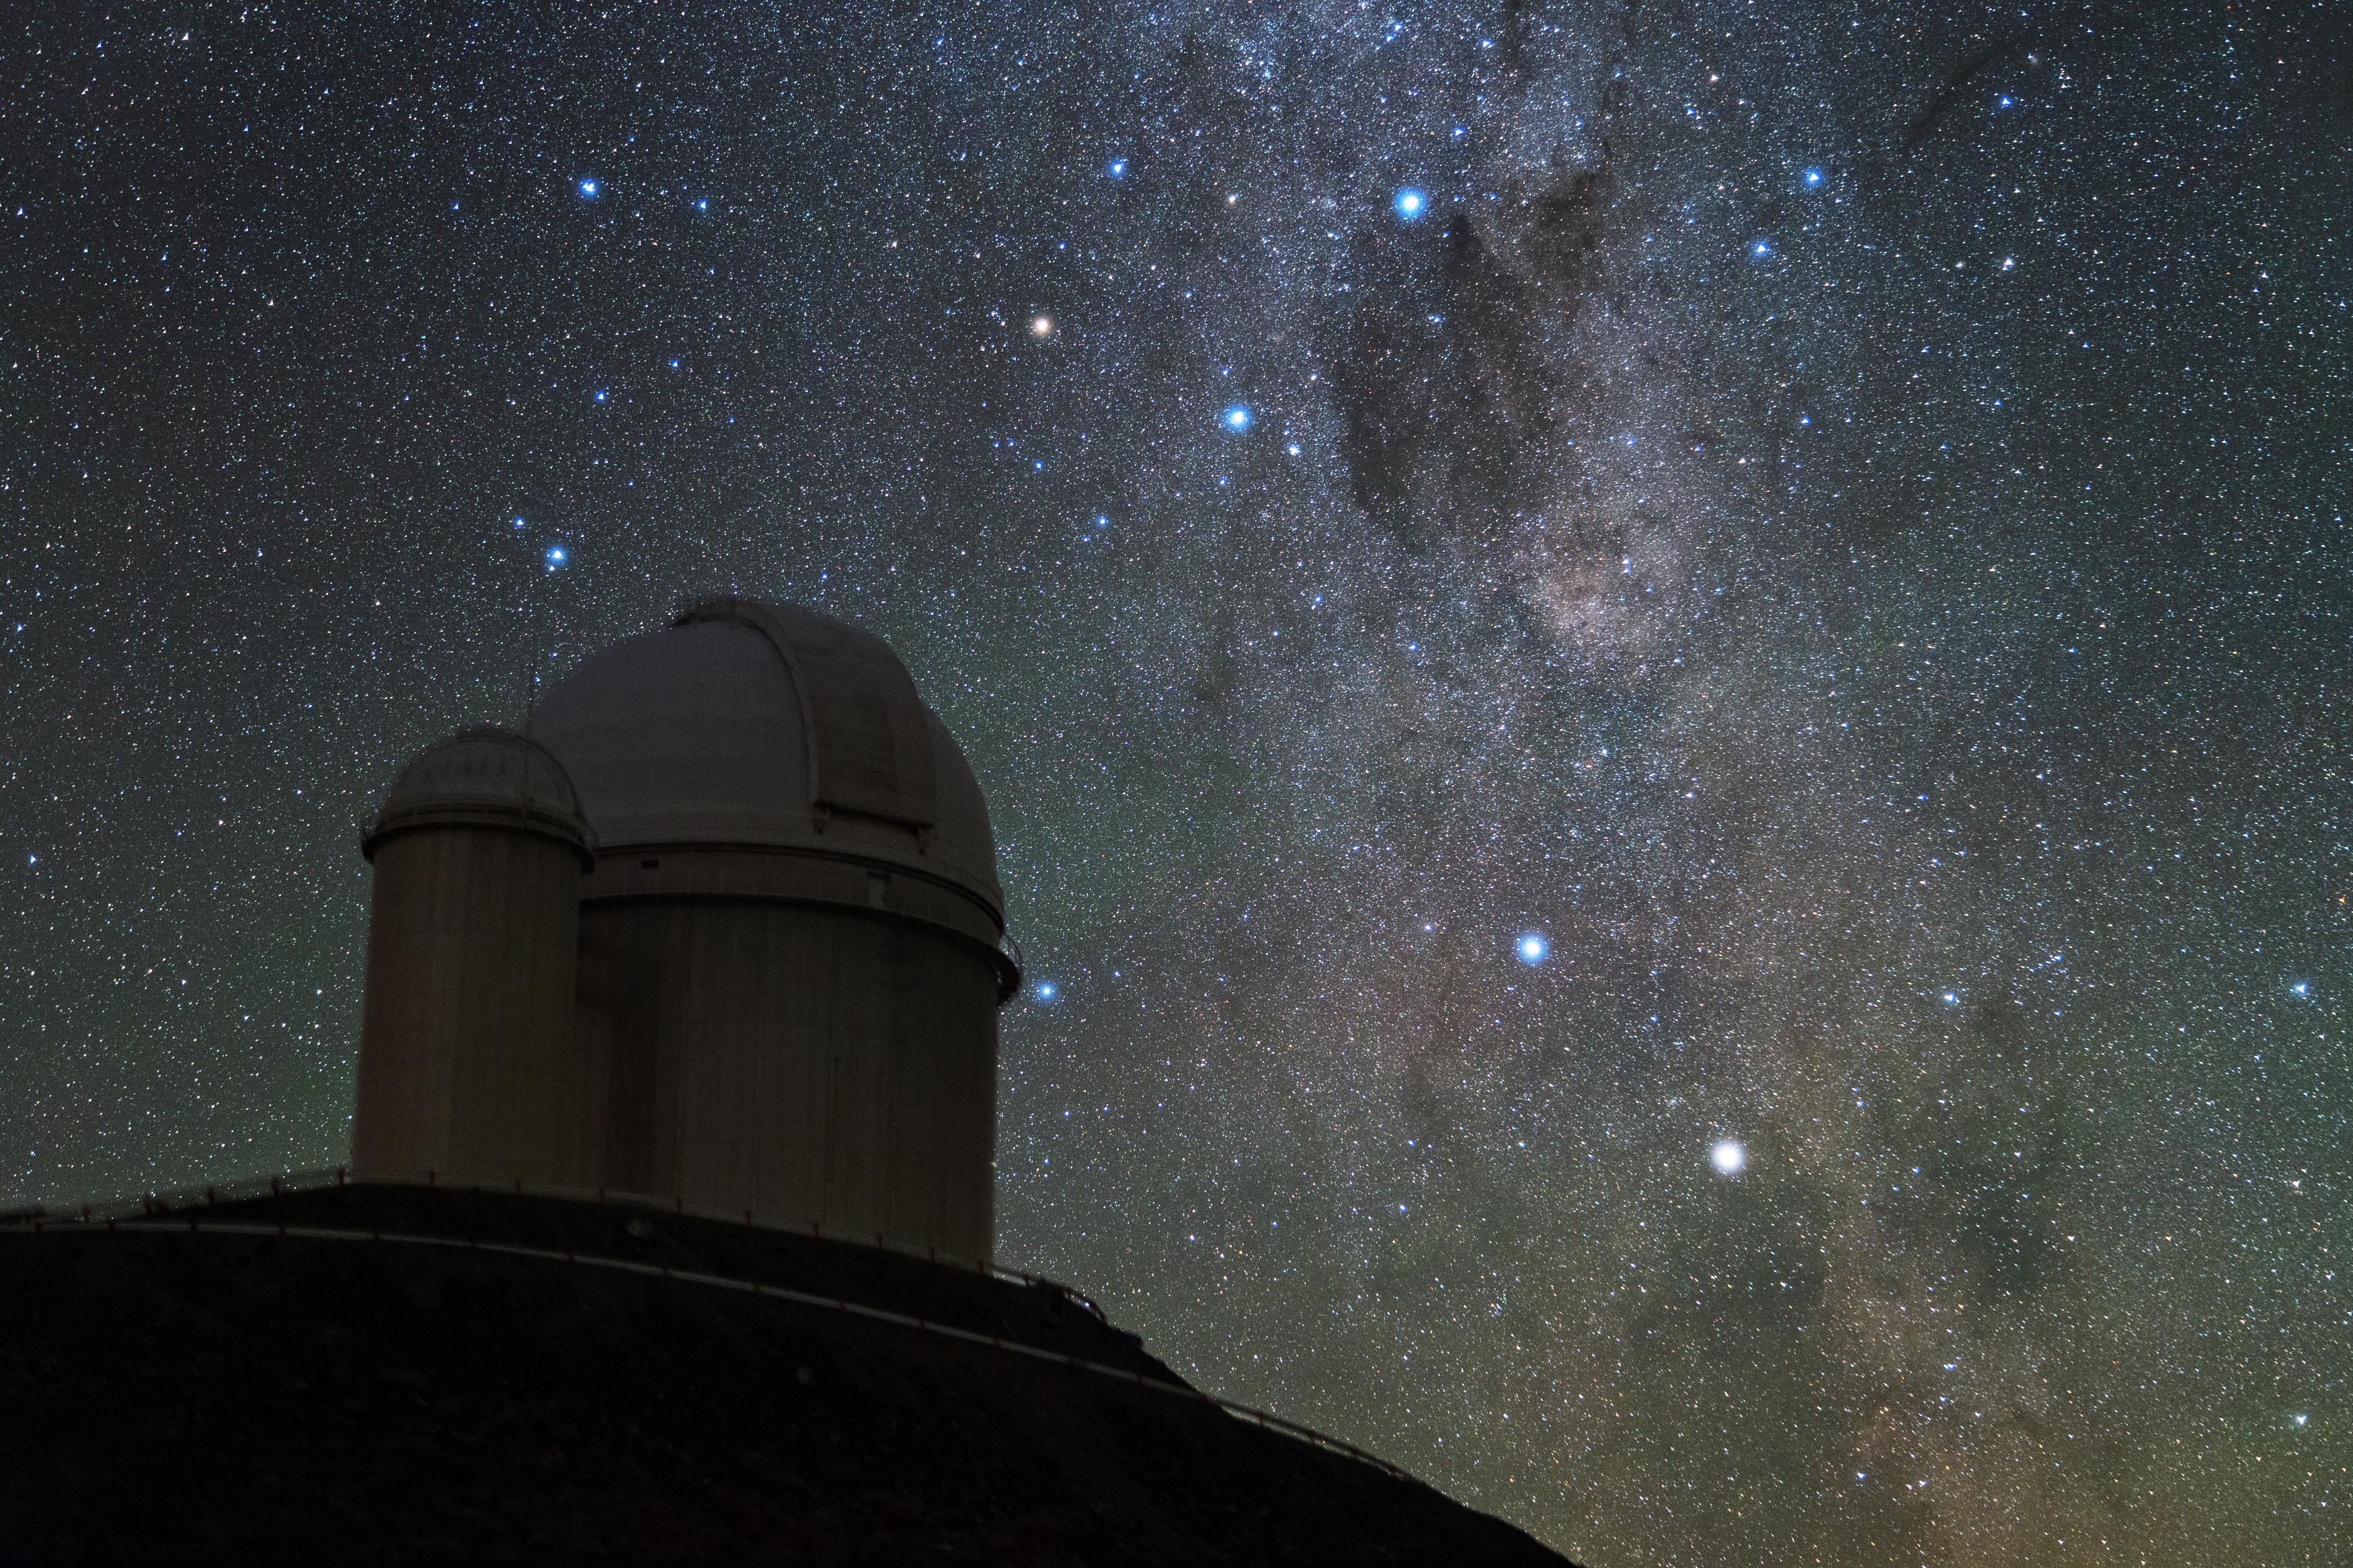

Nova Centaurus 2013 (non-annotated)

Image of Nova Centaurus 2013, taken by ESO Photo Ambassador Yuri Beletsky at ESO's La Silla Observatory in the Chilean Atacama Desert in the morning hours of Monday 9 December 2013.

The nova was discovered by John Seach from Australia on 2 December 2013 as it approached naked eye brightness. Nova Centaurus 2013 is the brightest nova to have occurred this so far this millennium.

Credit: Y. Beletsky (LCO)/ESO